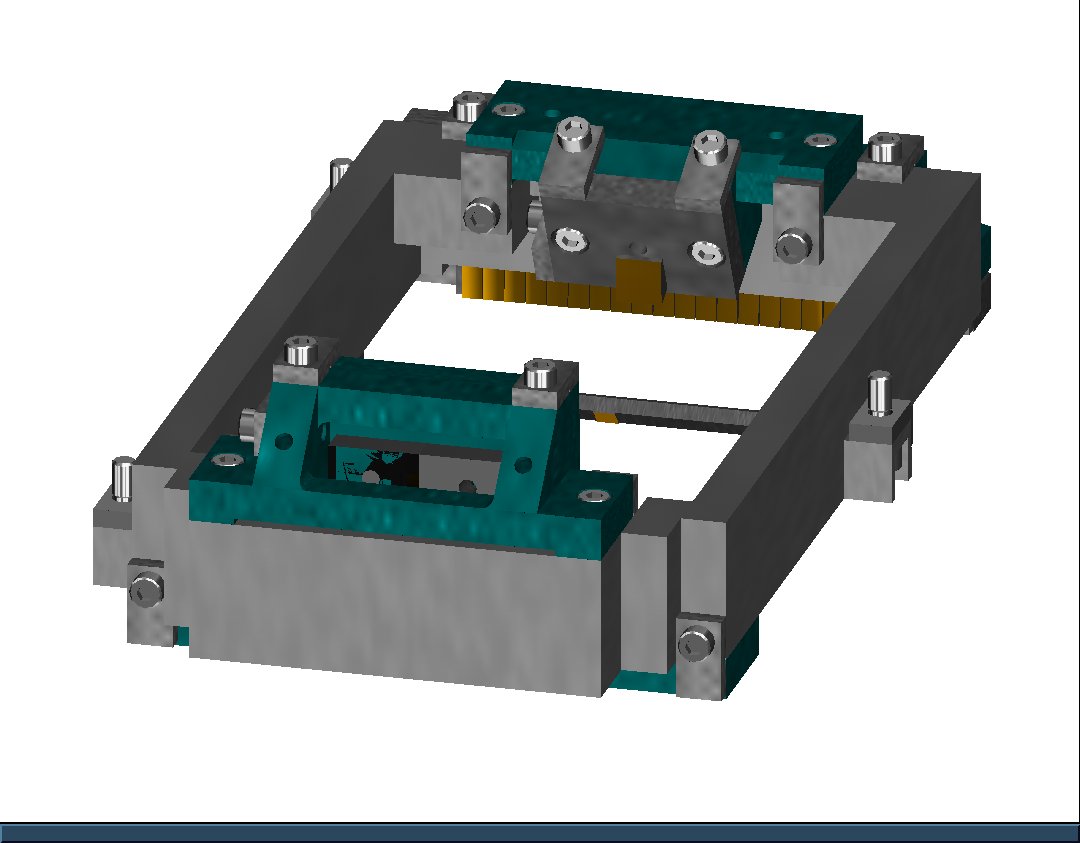

GNIRS IFU

A graphic of the GNIRS IFU.

Credit: NOIRLab/NSF/AURA